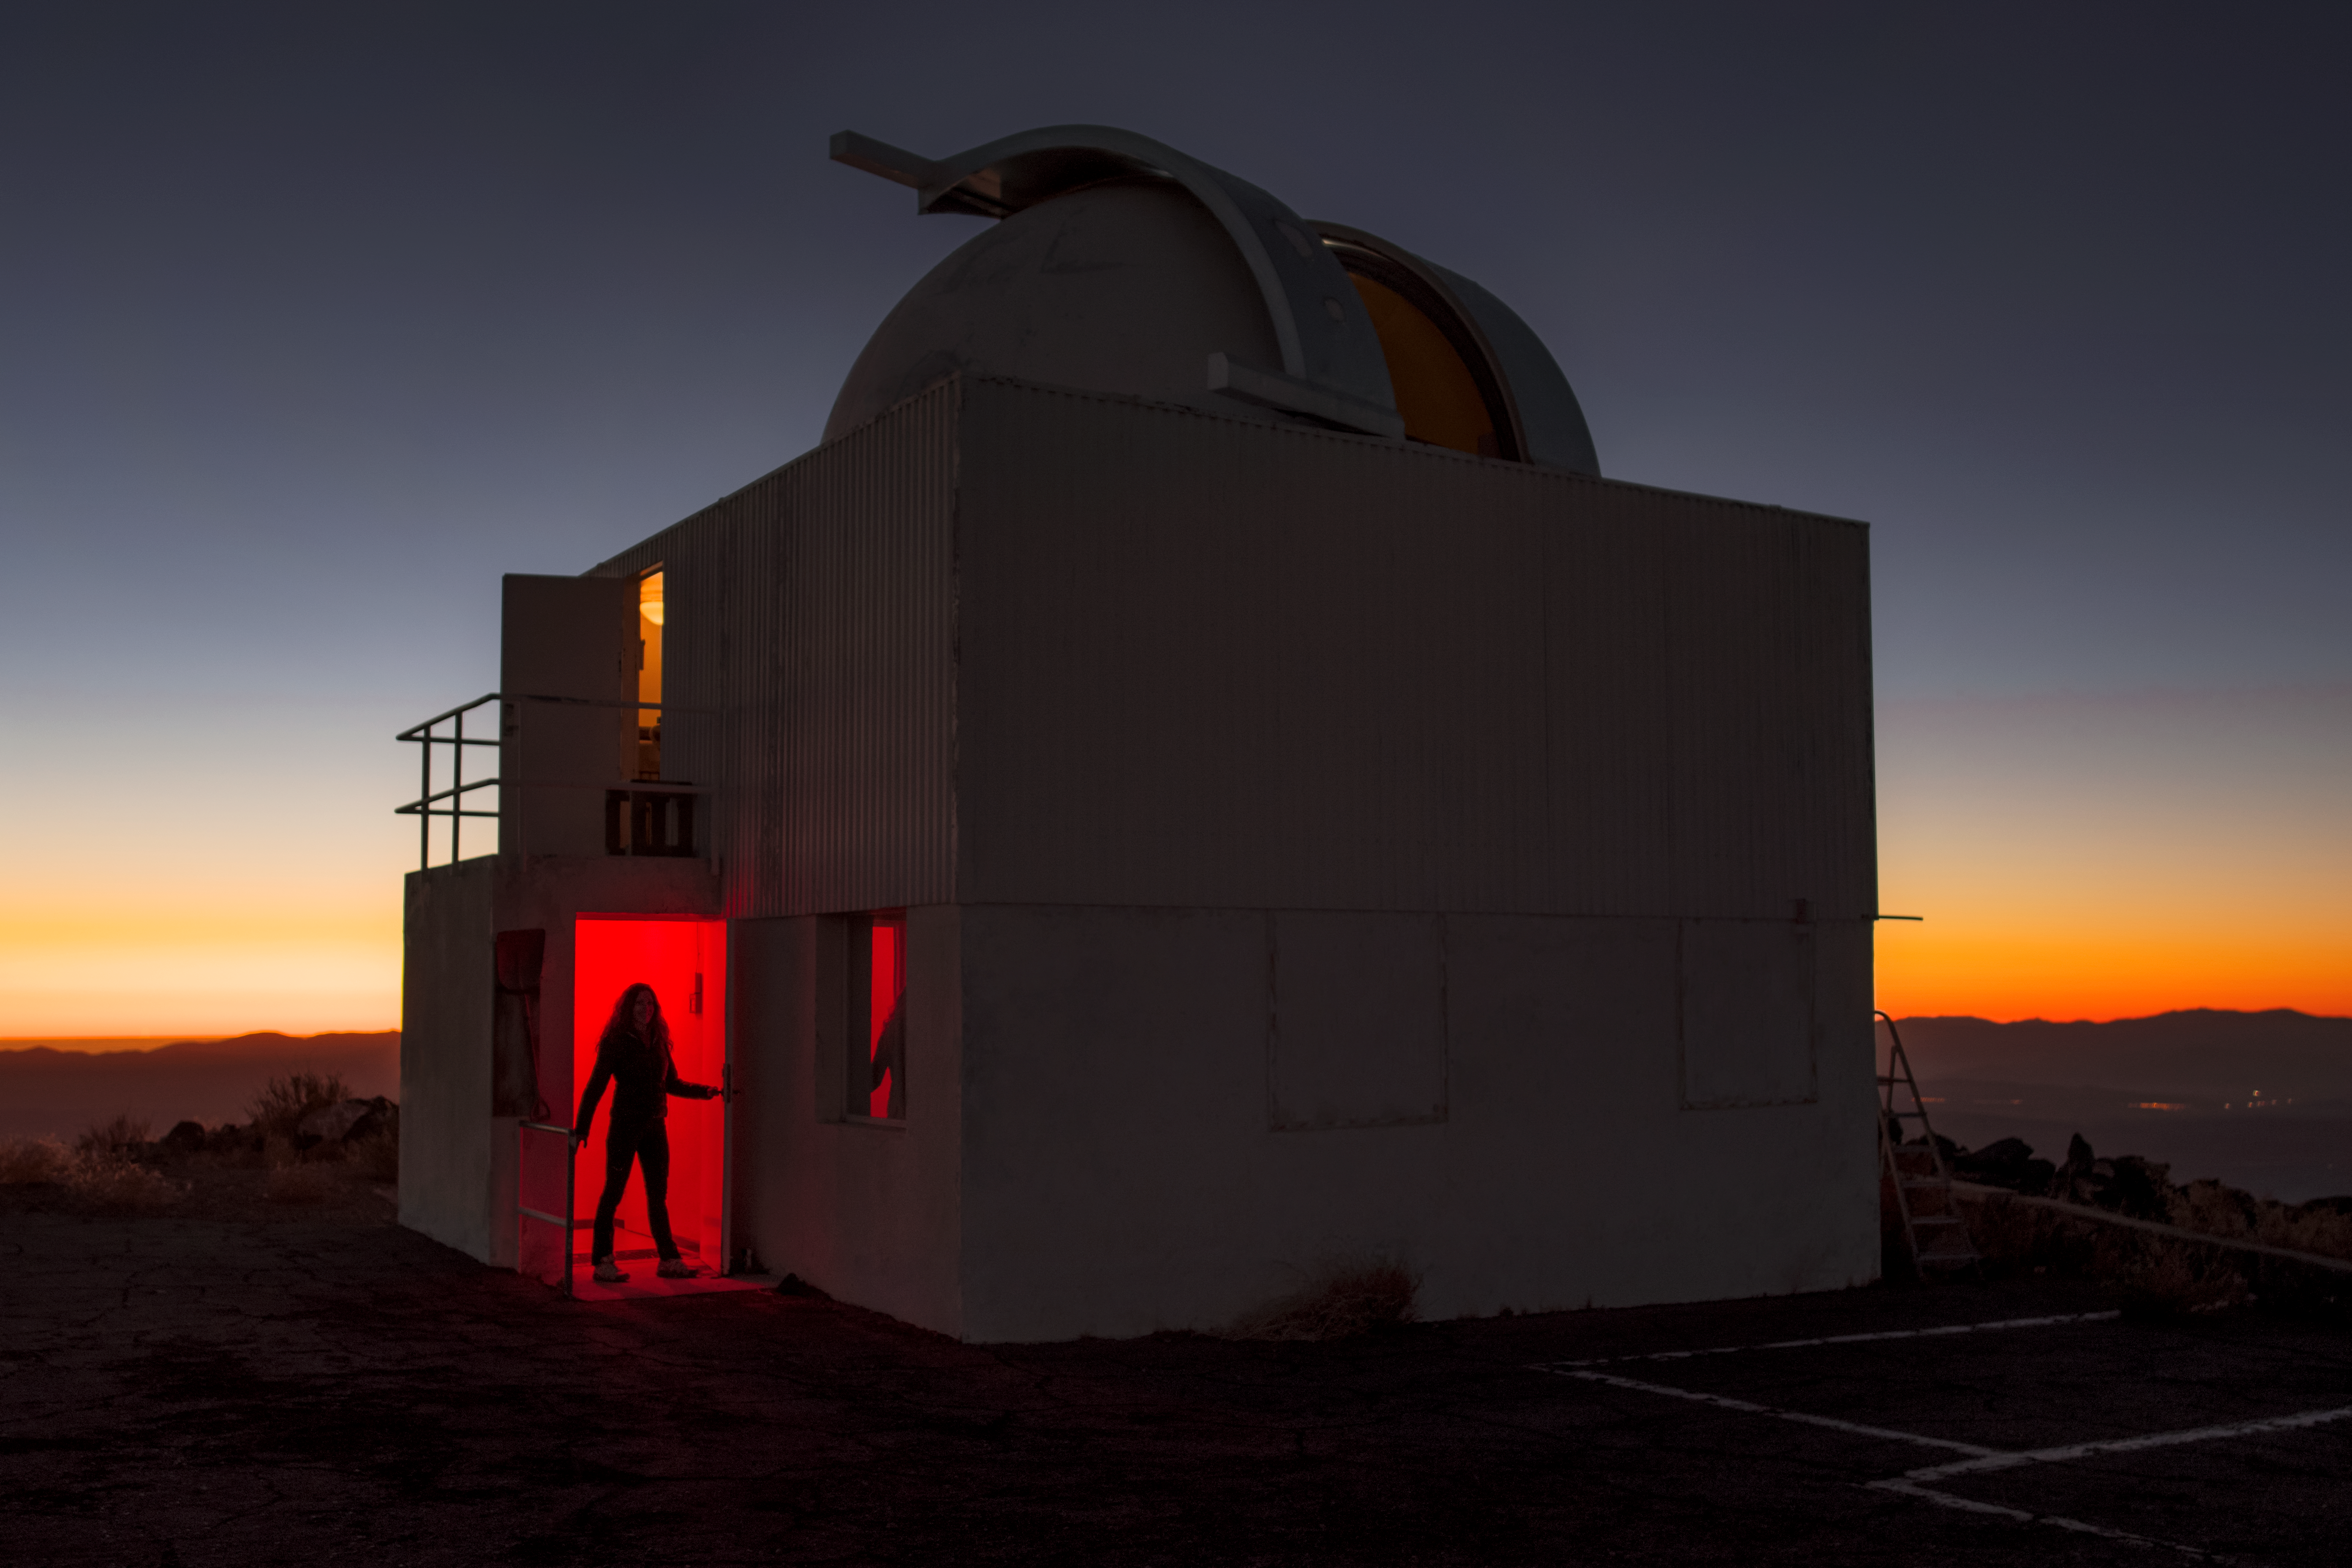

The Sun sets behind the Danish 0.5-metre telescope

The sunsets behind the (decommissioned) Danish 0.5-metre telescope at La Silla. La Silla Observatory was ESO’s first observatory and celebrates 50 years of existence in 2019. The observatory is located in the remote Atacama Desert, around 600 km north of Santiago de Chile.

Credit: A. Ghizzi Panizza/ESO